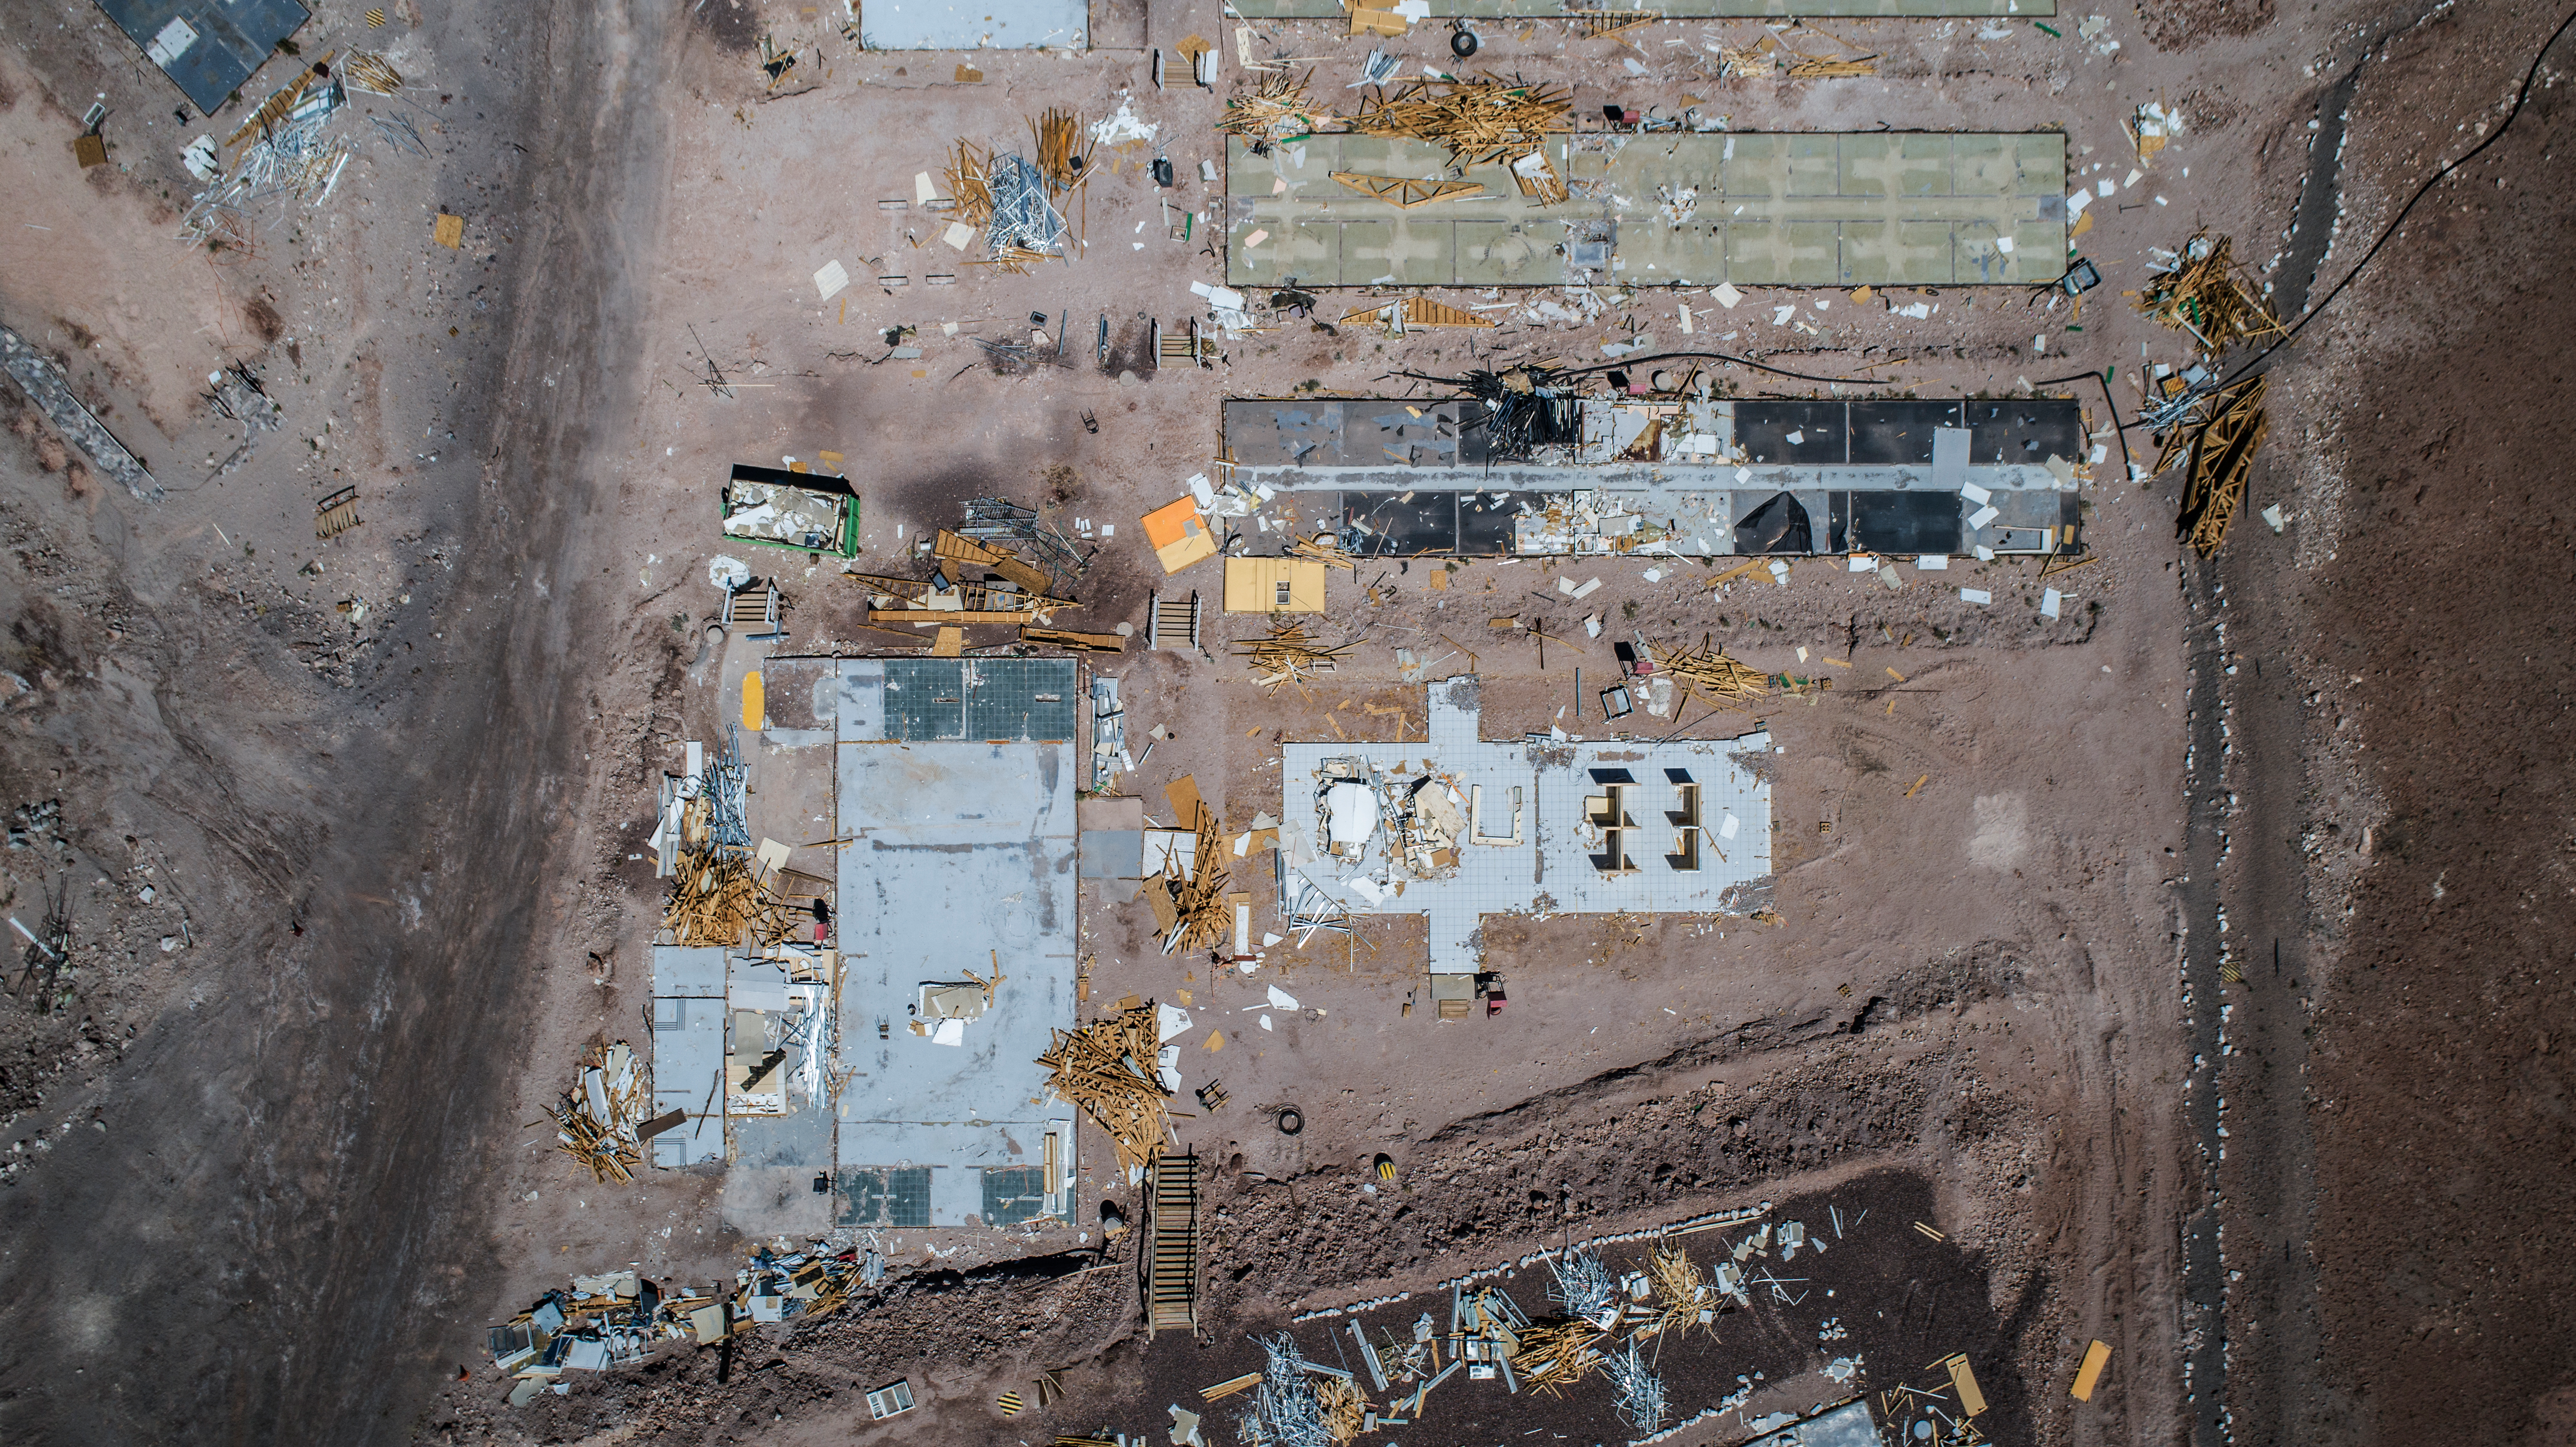

ALMA shutdown due to the Covid-19 pandemic in 2020

ALMA shutdown due to the Covid-19 pandemic in 2020. A Caretaking Team was in charge of guarding the observatory. A drone registered this images, accounting for the solitude of the ALMA base camp (OSF) and the antennas in the Chajnantor Plateau.

Credit: Ariel Marinkovic – X-CAM-ALMA (ESO/NAOJ/NRAO)